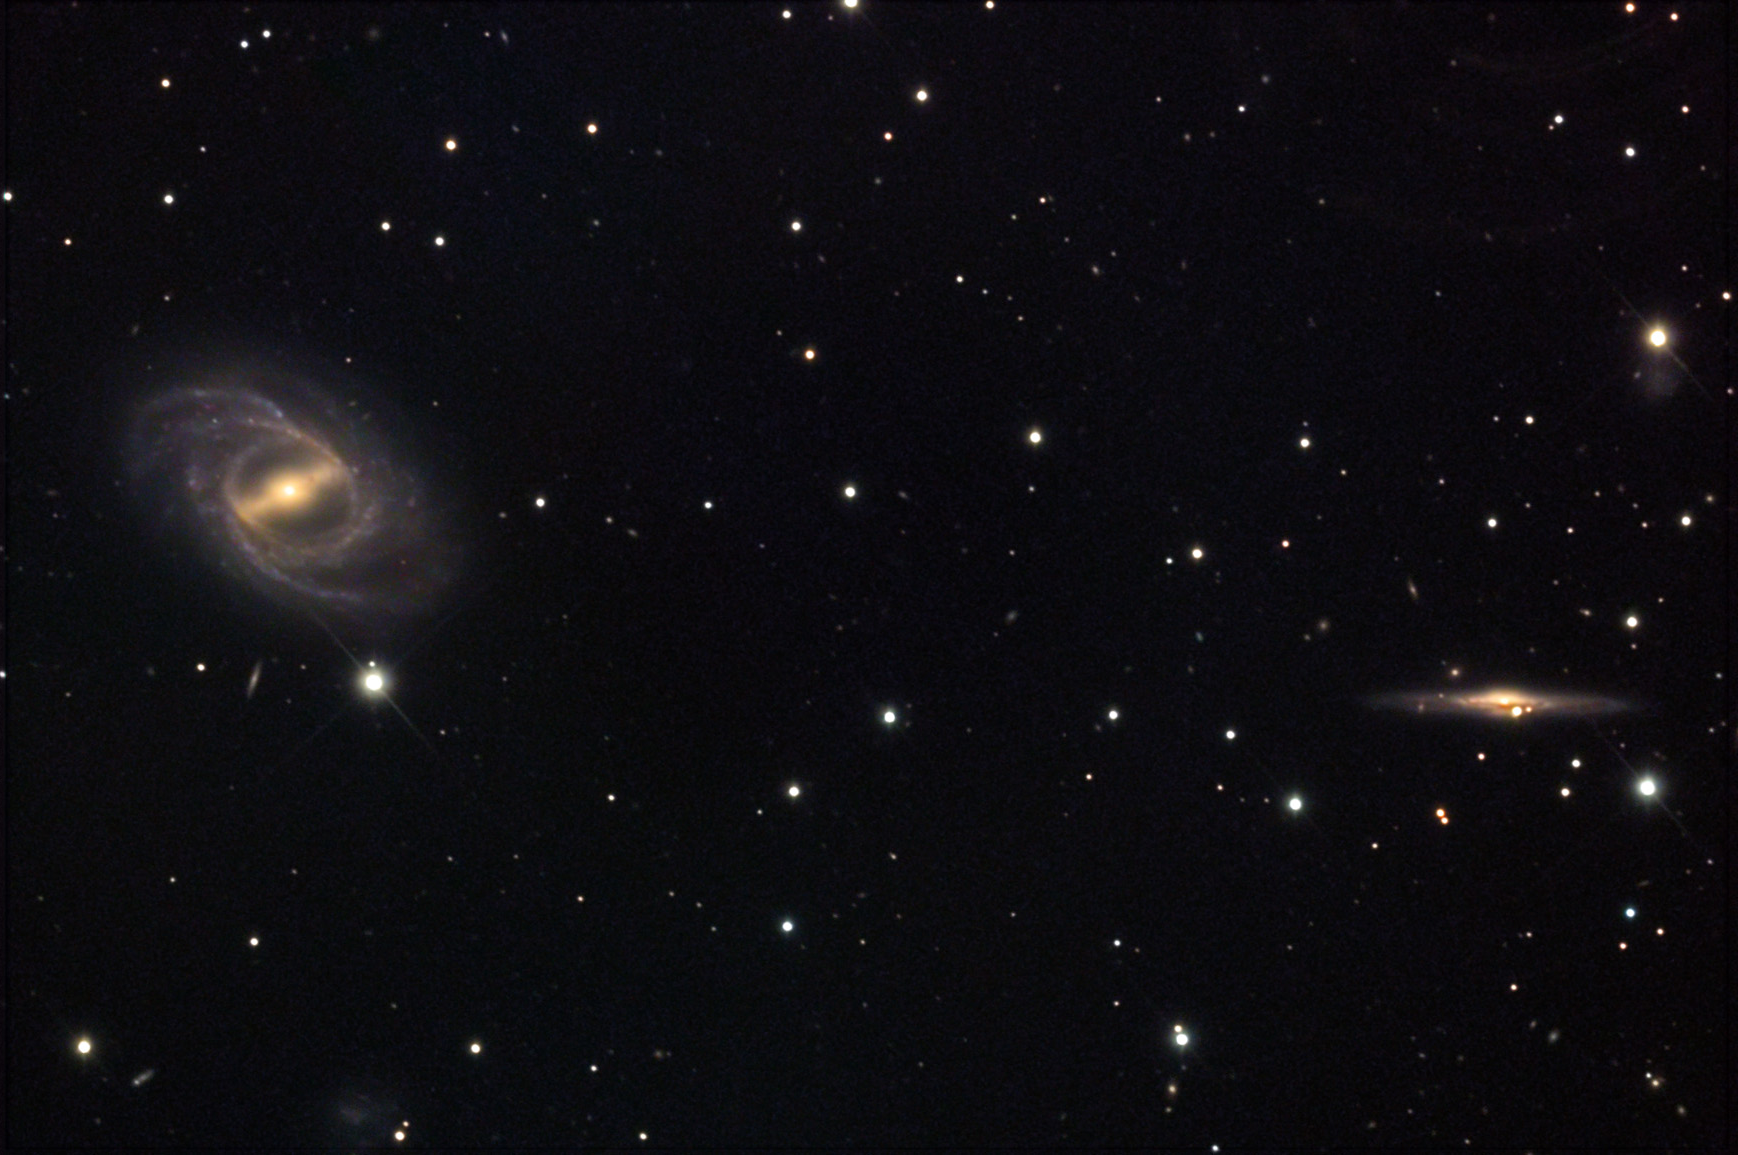

NGC 2523

NGC 2523 is the bright barred spiral galaxy on the right side of this image. If you were to turn NGC 2523 so that it was edge-on, it would look very much like NGC 2523B- the slender galaxy towards the left edge of the field. While these galaxies are not interacting with each other, they are both around 150 million light years away.

This image was taken as part of Advanced Observing Program (AOP) program at Kitt Peak Visitor Center during 2014.

Credit: KPNO/NOIRLab/NSF/AURA/Adam Block